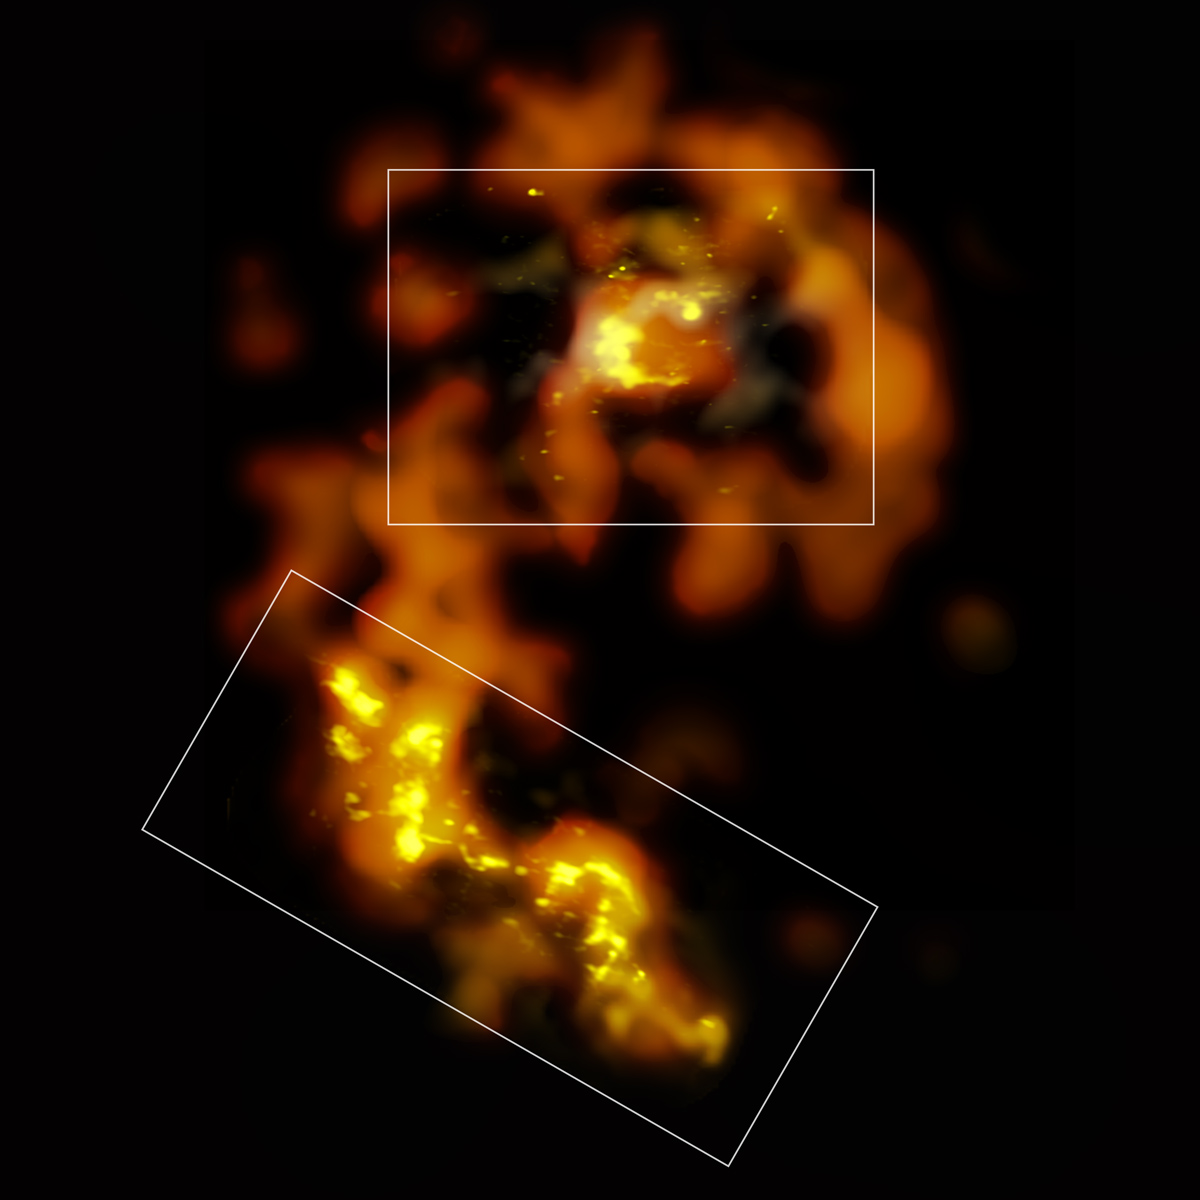

Coverage of ALMA Test Observations

The orange data comes from ALMA’s low-resolution Band 3 test observations. The white boxes outline where ALMA Band 6 early test data (amber) were taken. Inside are also the areas where ALMA Band 7 science verification data (yellow) were taken. During Early Science observations, ALMA will fill in more of the millimeter/submillimeter picture of the Antennae Galaxies.

For technical information about the Band 7 science verification data, please visit the ALMA Science Verification

Credit: ALMA (ESO/NAOJ/NRAO)